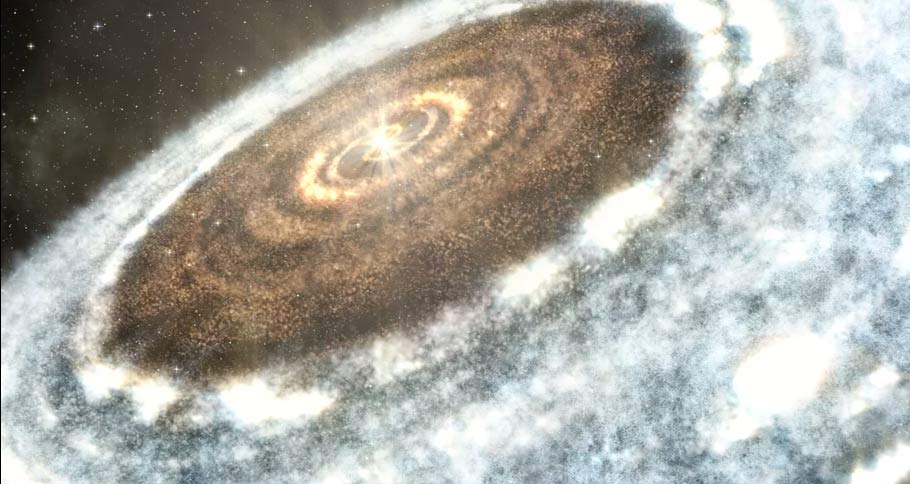

Animation of a Moving Snowline around a Young Star

Artist's rendition of a snowline in a protoplanetary disk being pushed out after a mass of material falls onto the star causing it to flare. Find out more here: https://public.nrao.edu/explore/milky-way-explorer/.

Credit: Alexandra Angelich (NRAO/AUI/NSF). Music: Mark Mercury.